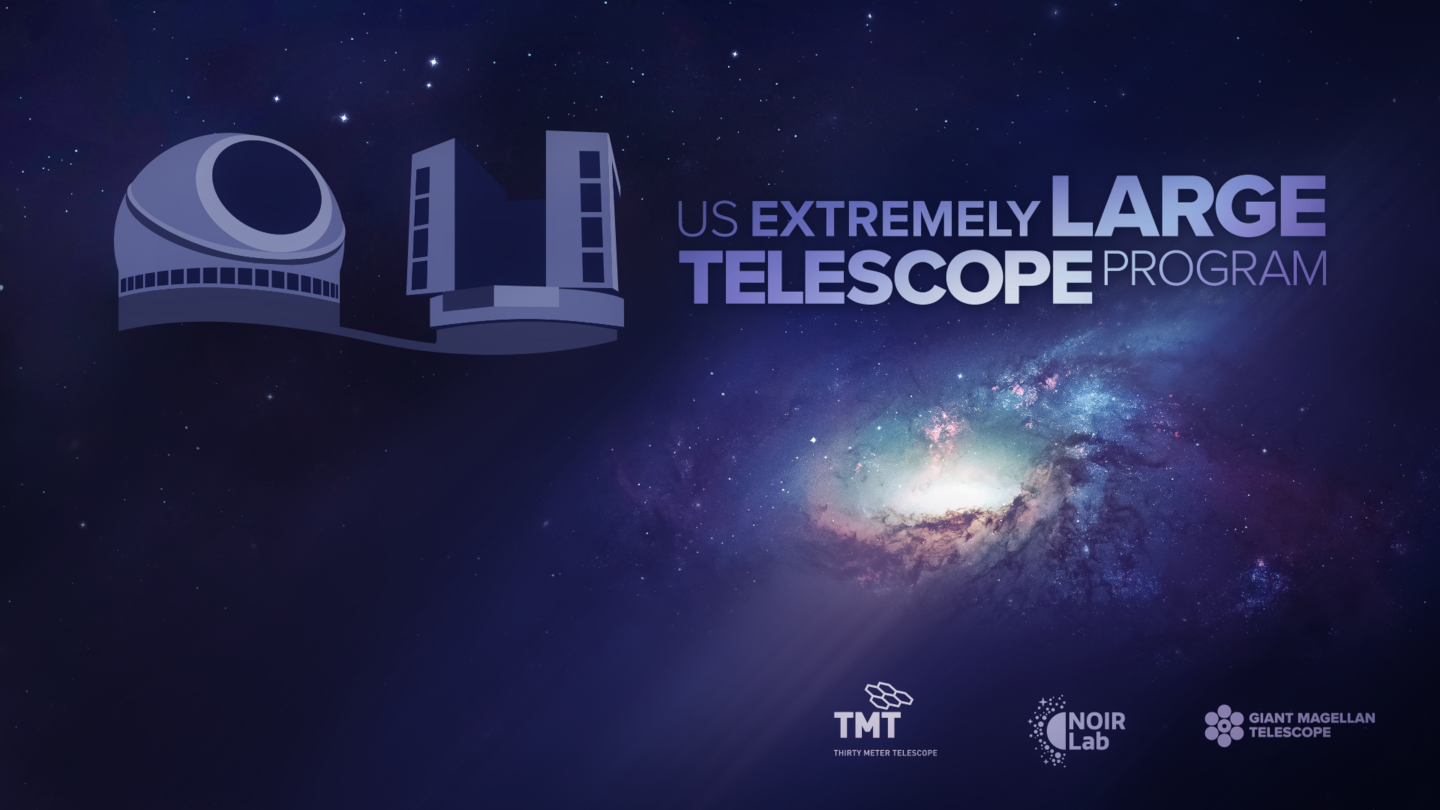

The US Extremely Large Telescope Program illustration

Credit: NOIRLab